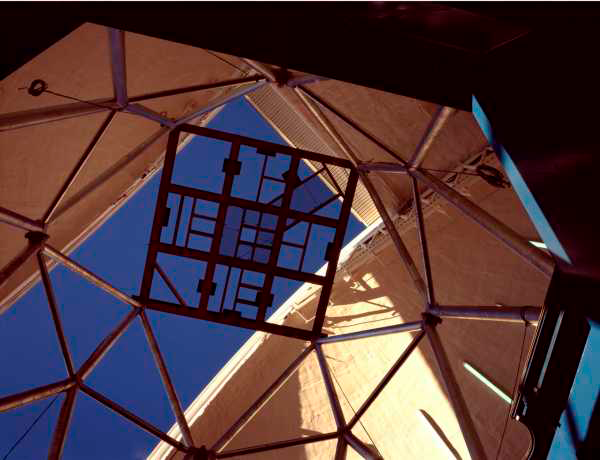

Gemini South - interior view [i]April 2000[/i]

The interior of the Gemini South dome, looking up to the dummy secondary.

Credit: International Gemini Observatory/AURA